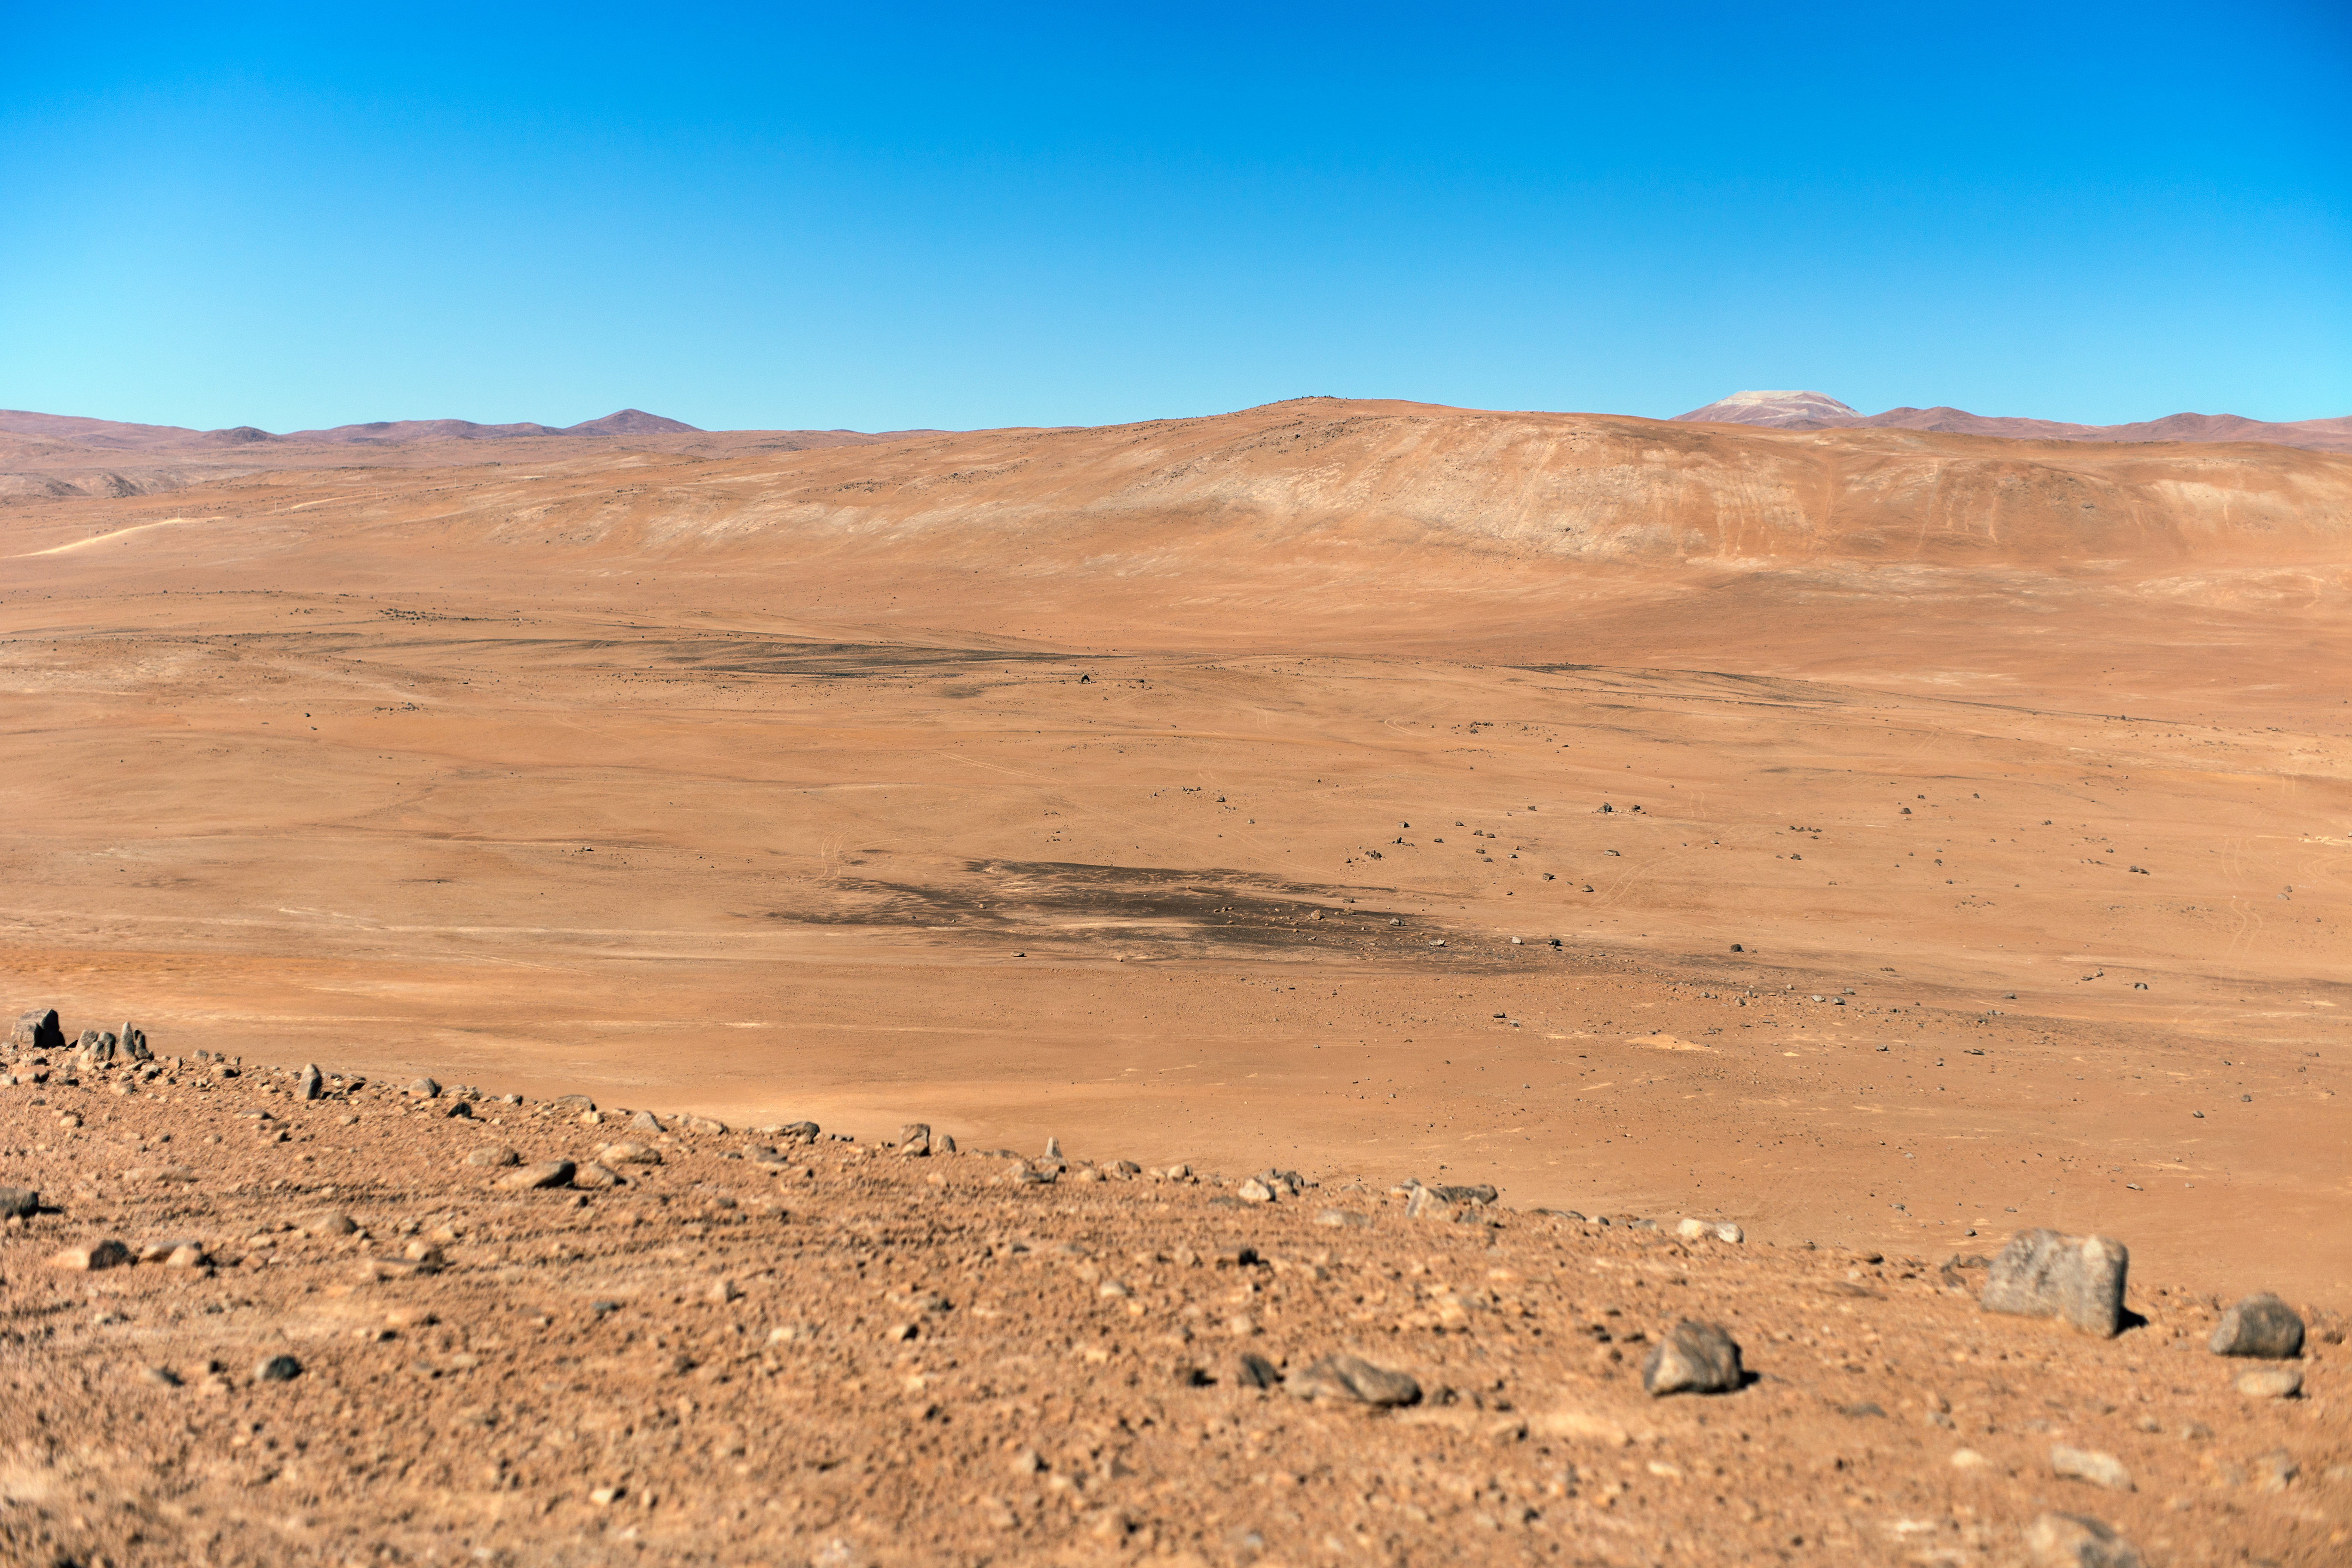

CTA's future home

The Cherenkov Telescope Array will have its southern hemisphere site at ESO's Paranal Observatory in the Atamaca Desert.

Credit: ESO/P. Horálek